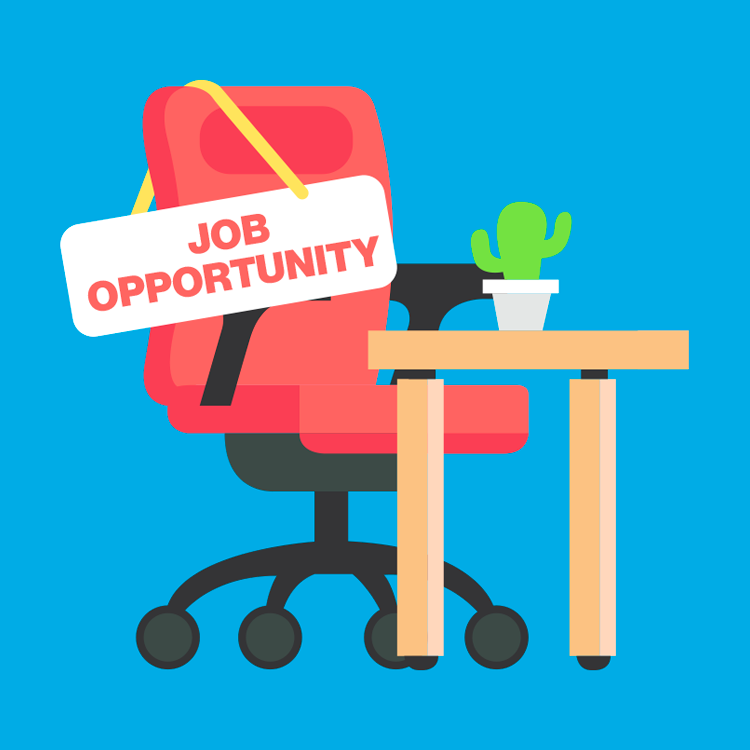

highlight018a graphic

Credit: NOIRLab